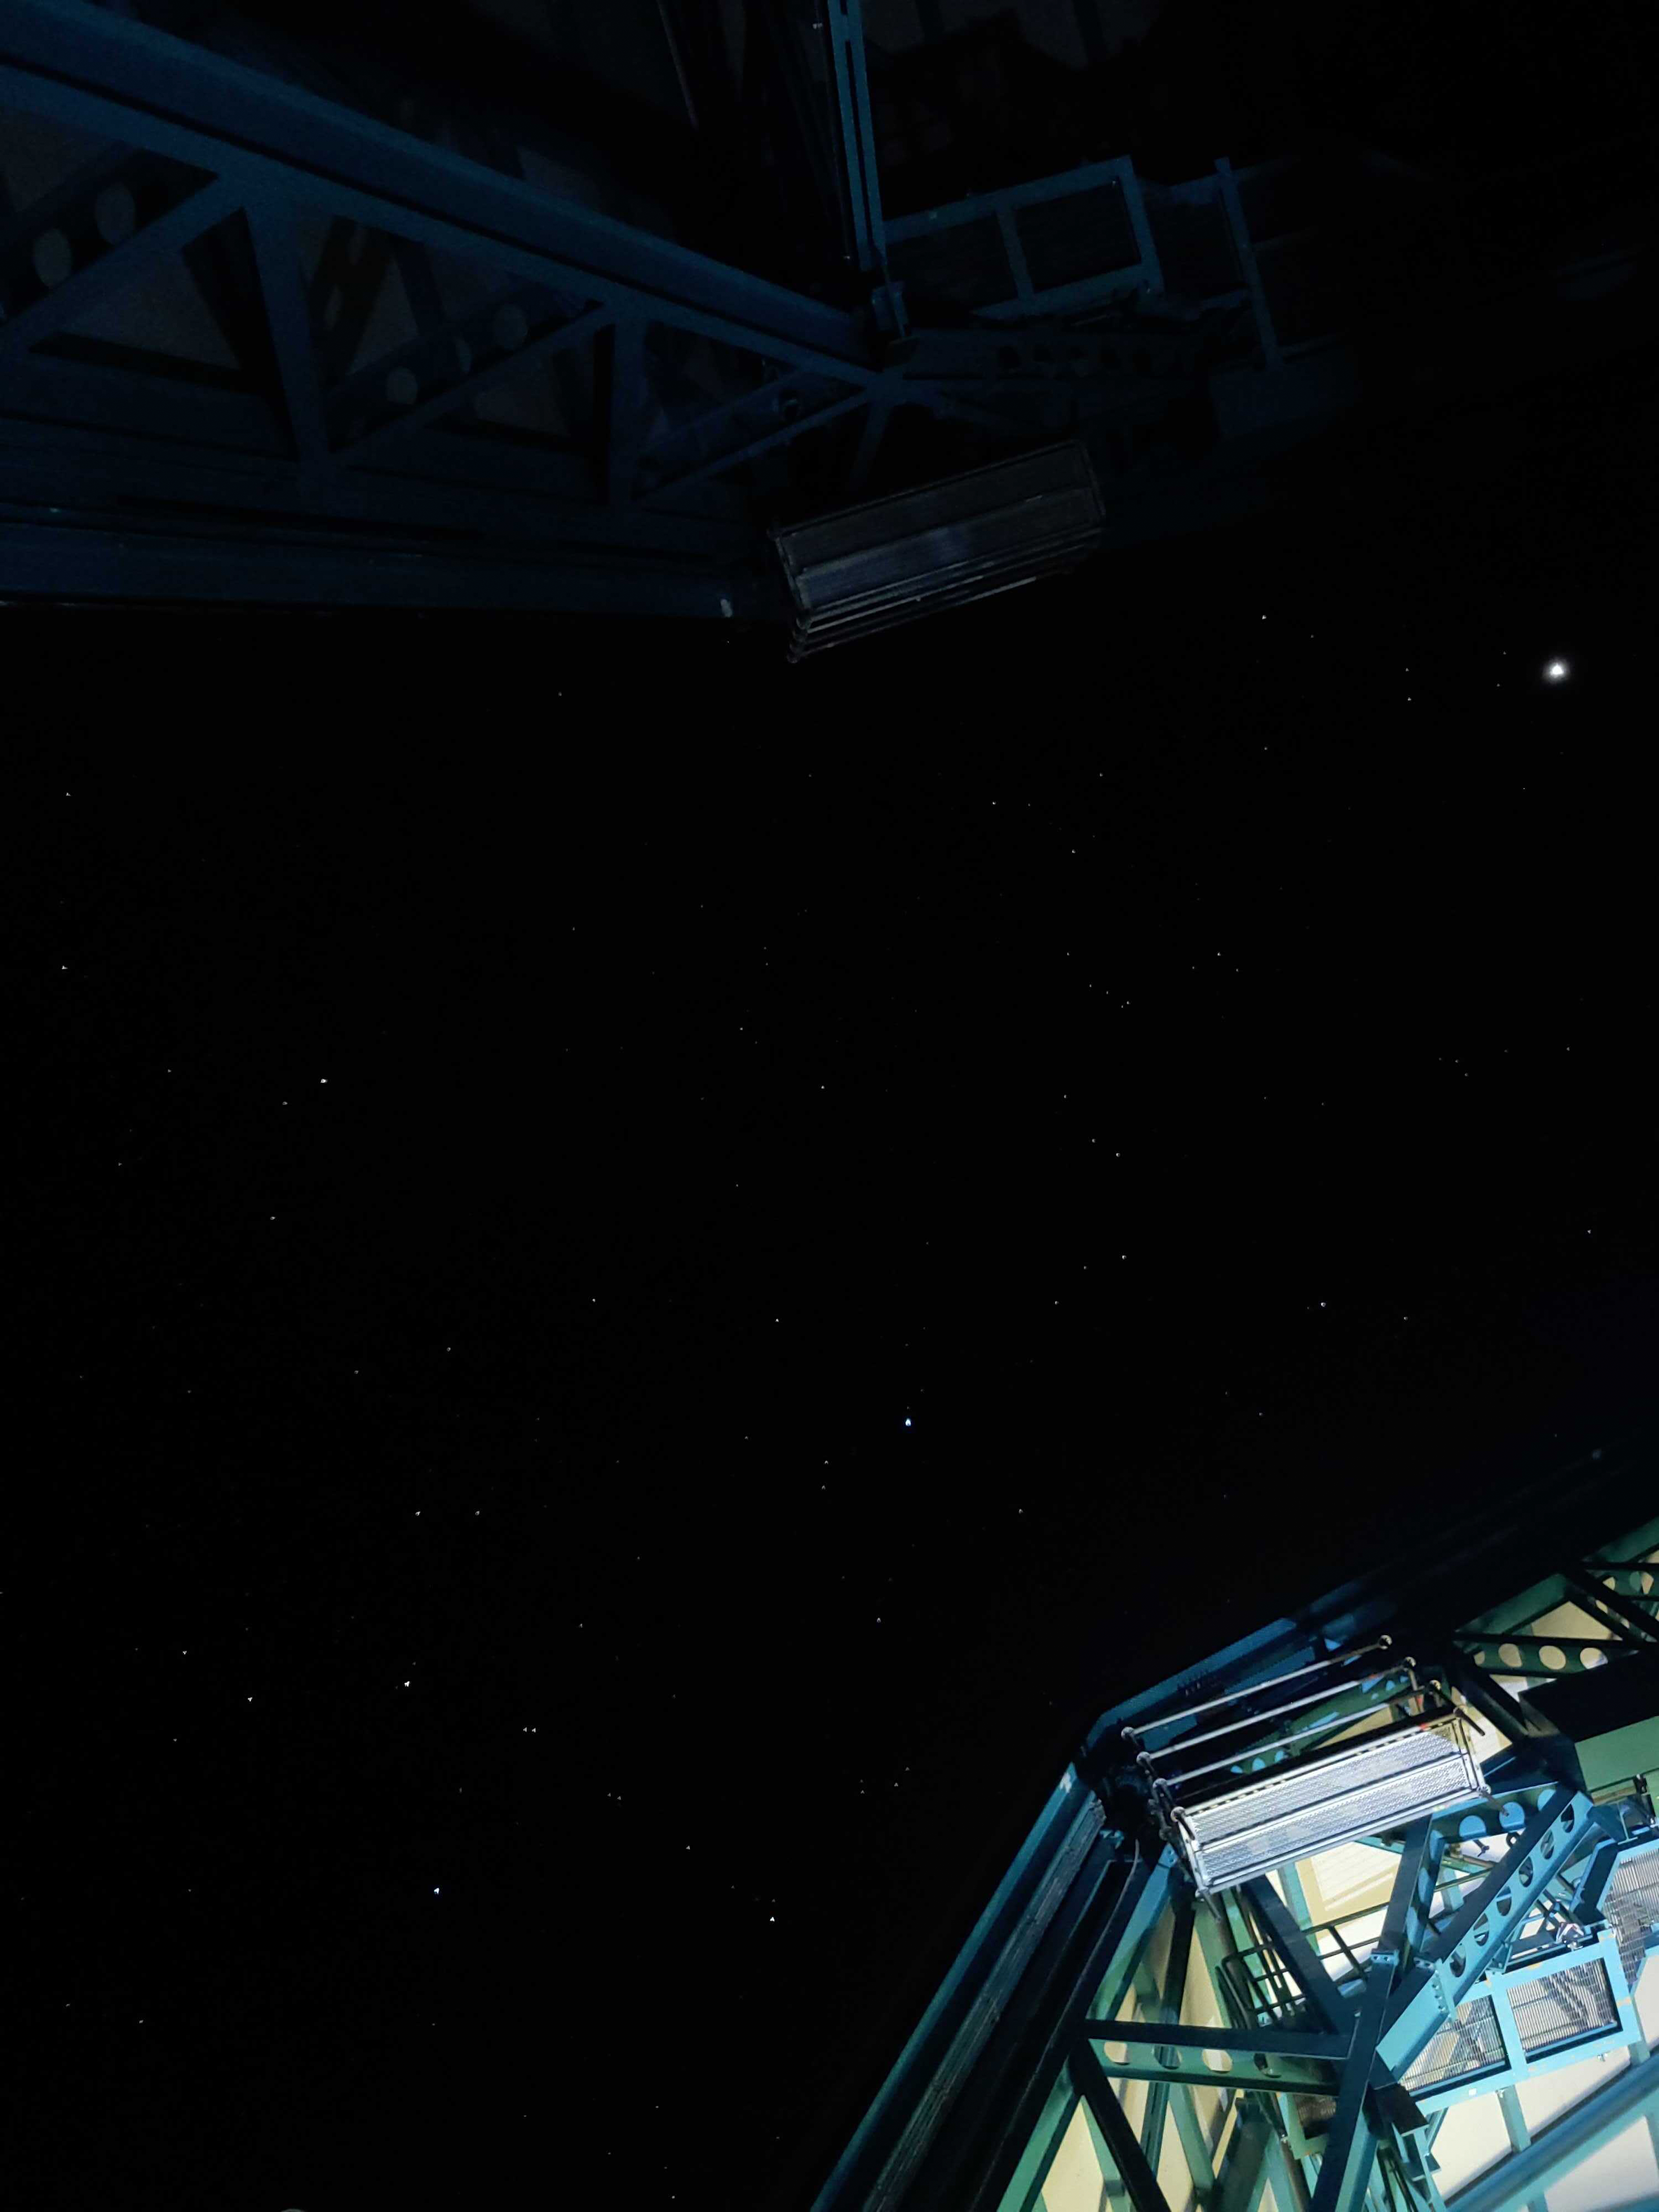

Night sky through Rubin dome

View of the night sky through the open Rubin dome.

Credit: RubinObs/NOIRLab/SLAC/NSF/DOE/AURA/H. Park (Brookhaven National Lab)